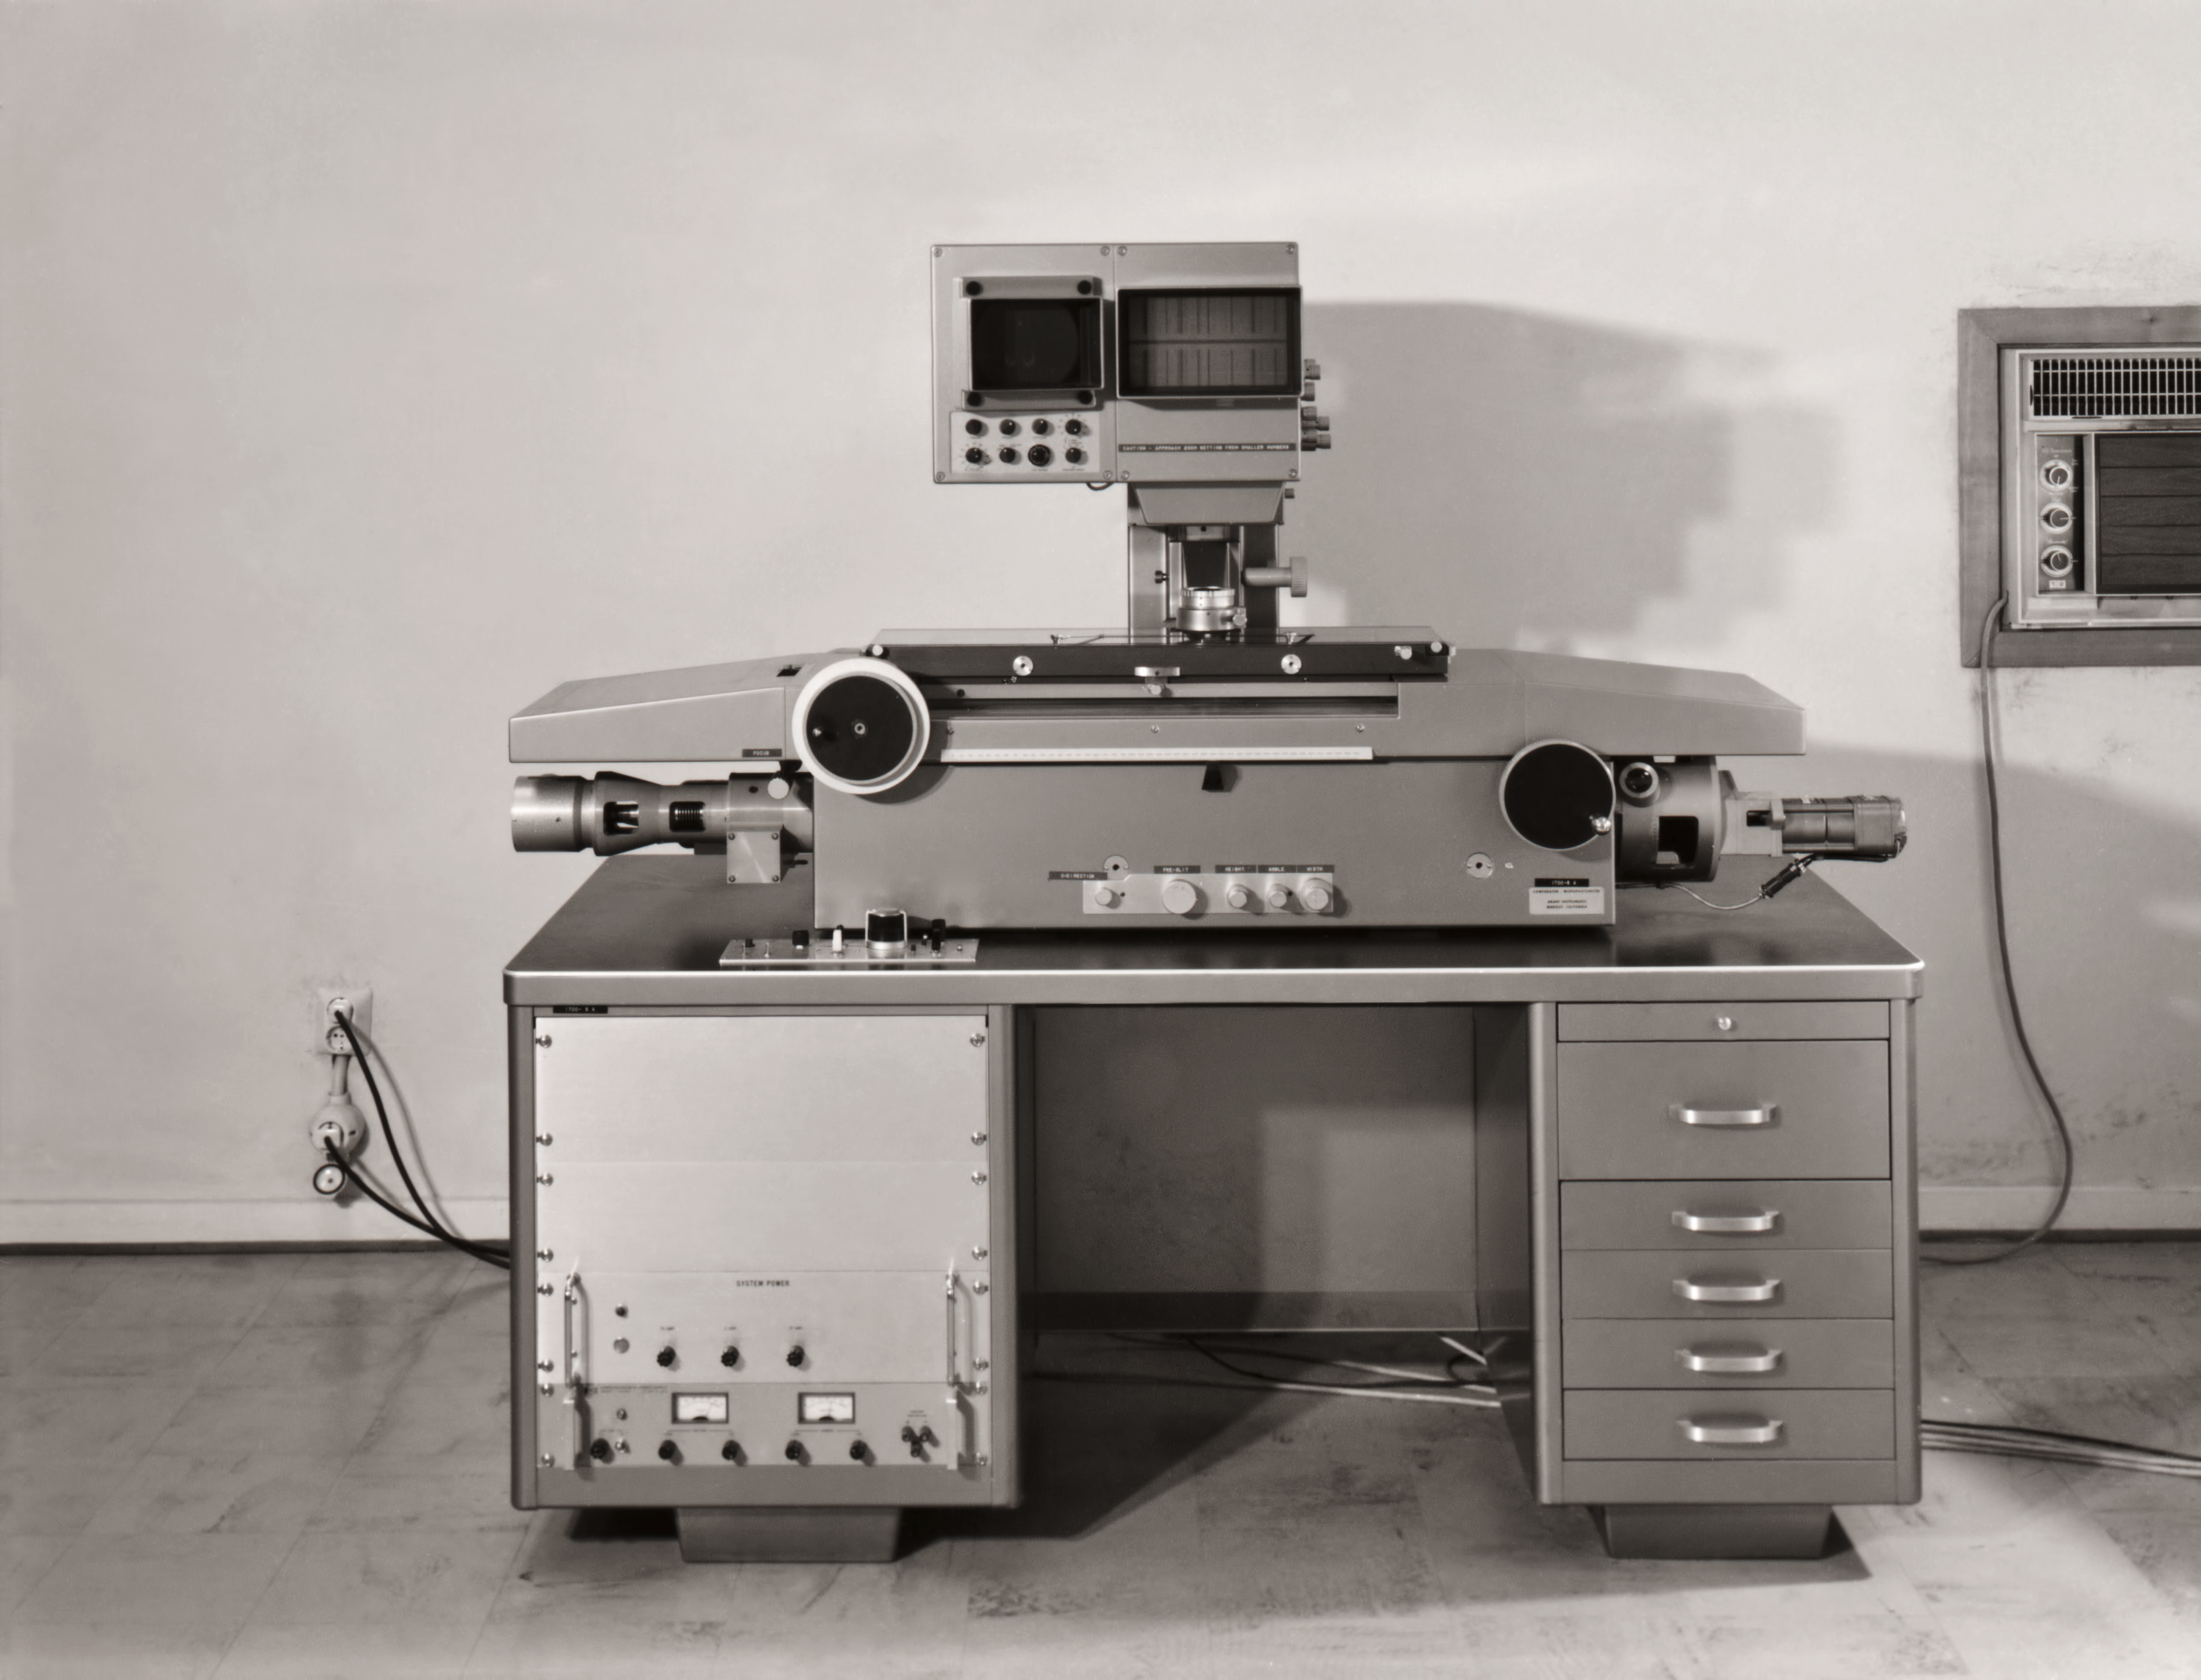

DT analysis at La Silla

DT Analysis at La Silla.

Credit: ESO